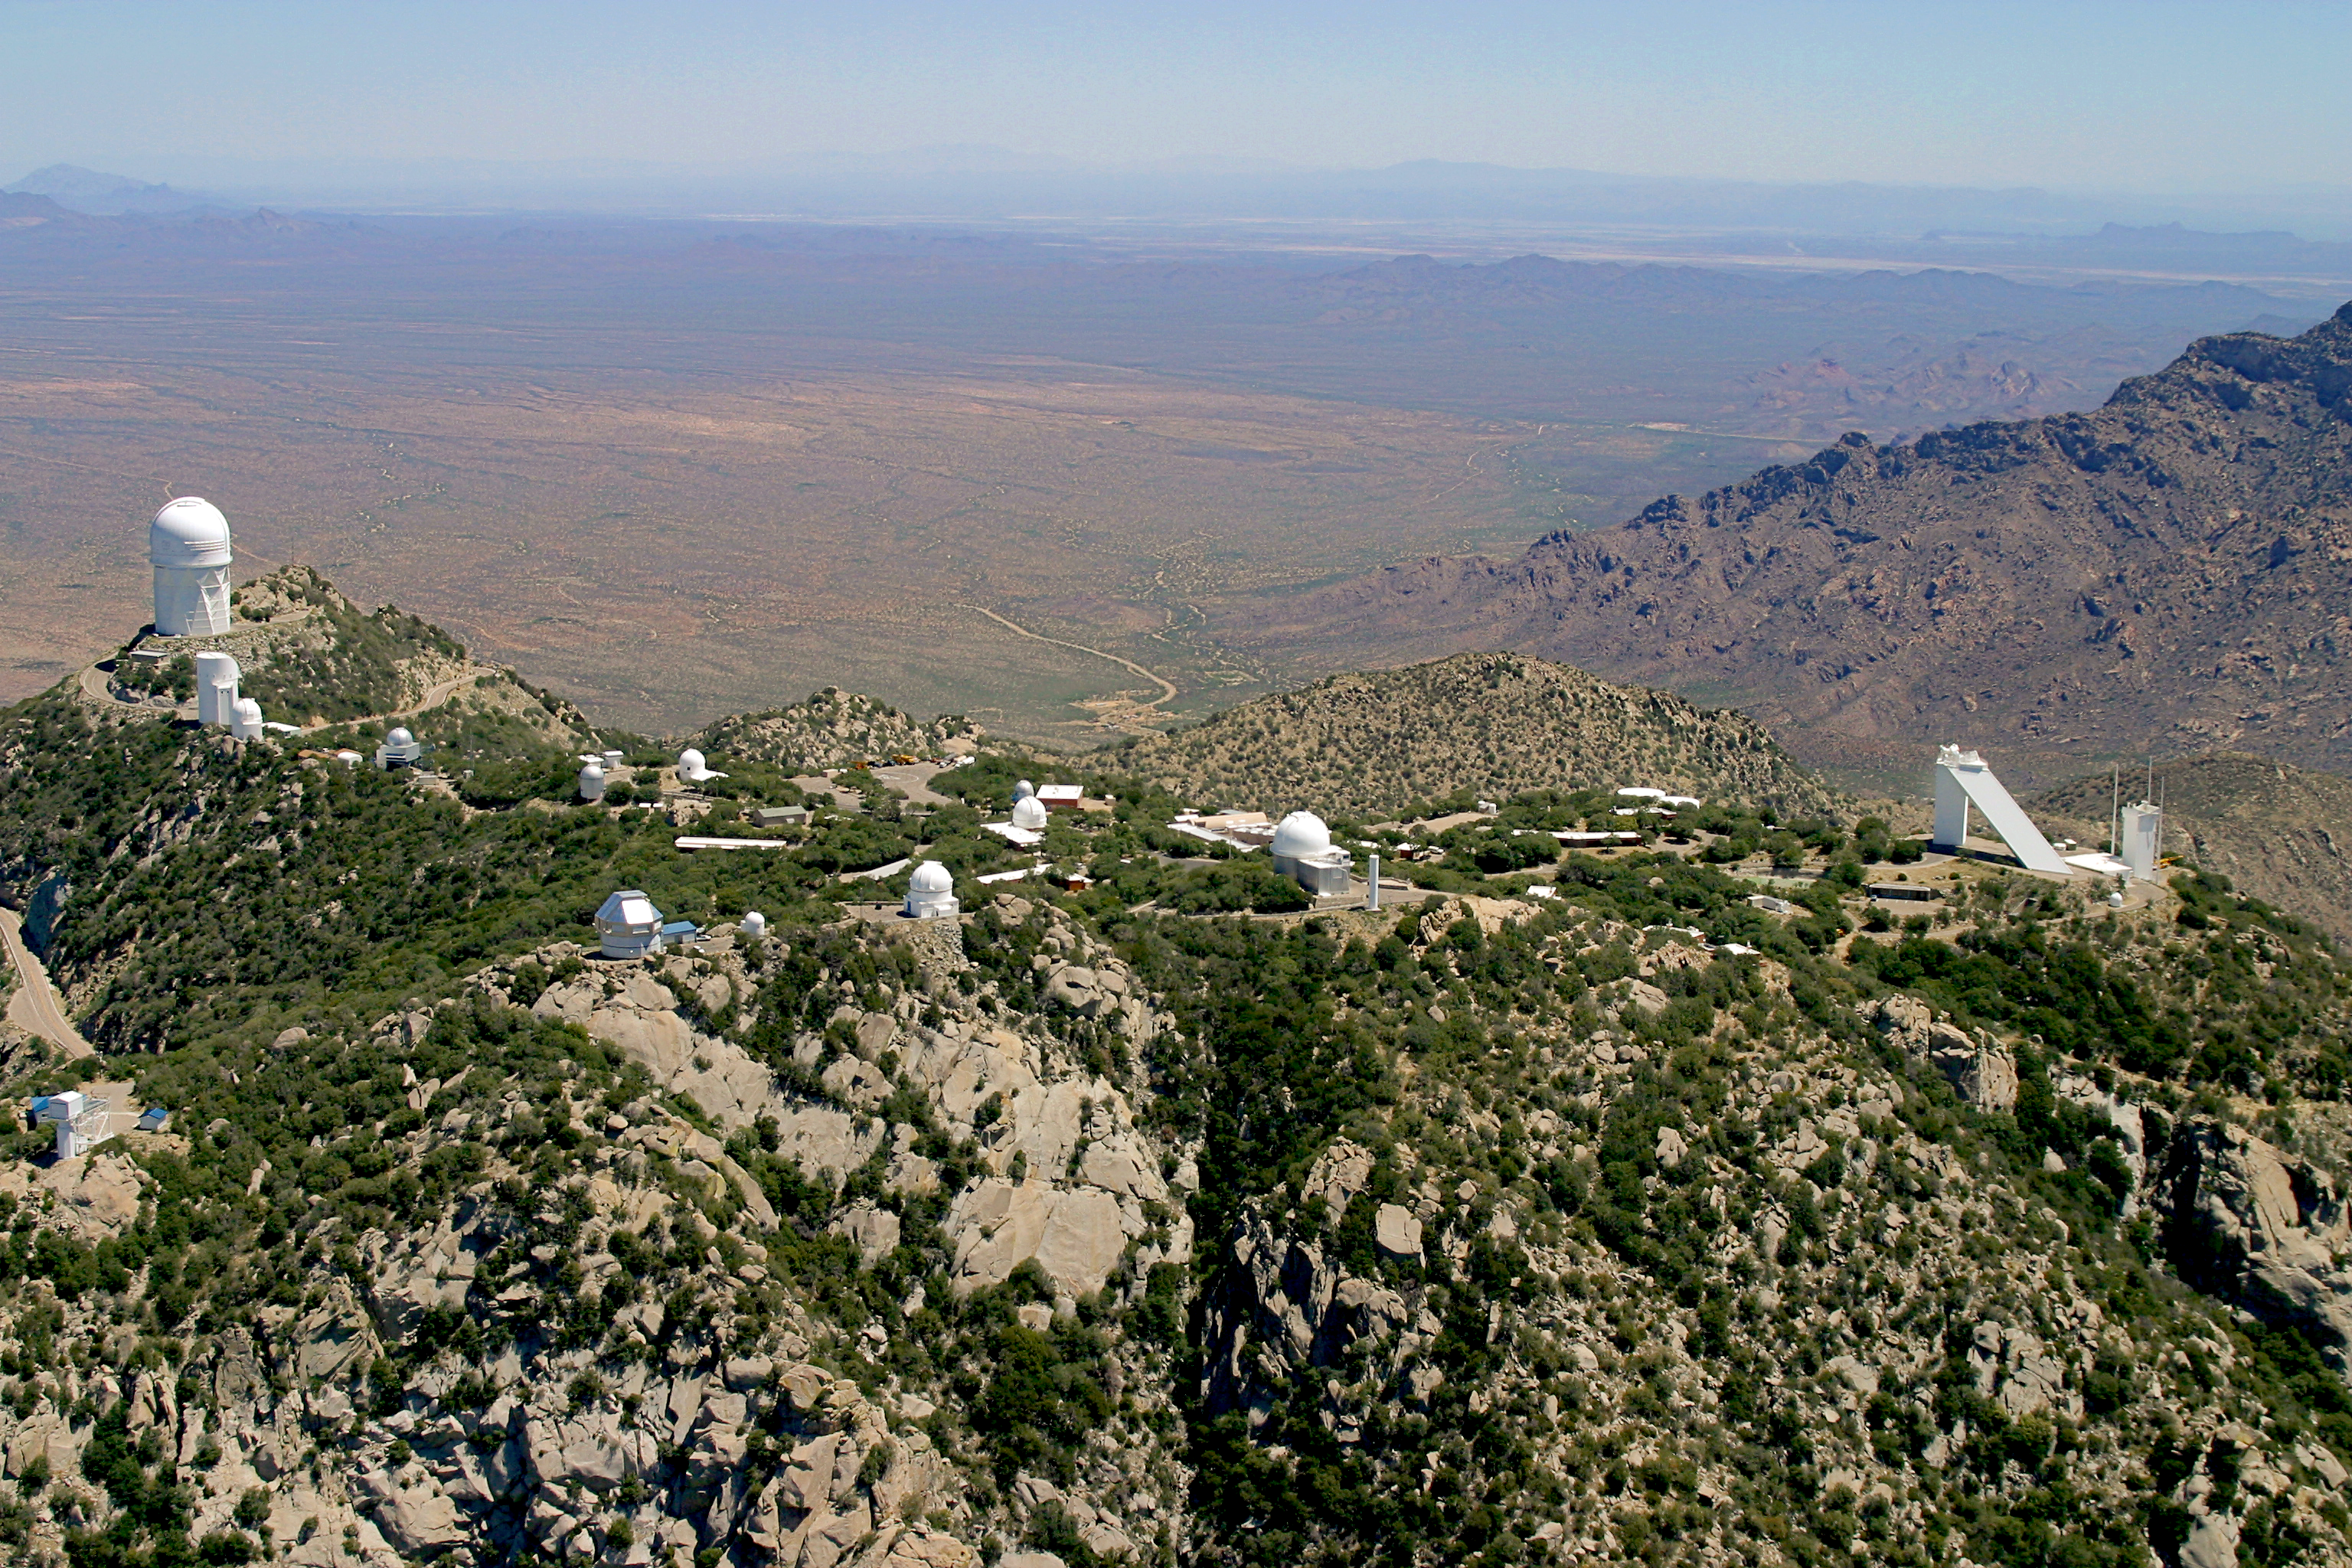

Aerial photography of Kitt Peak National Observatory, 13 June 2003

Kitt Peak aerial view, June 2003.

Credit: NOIRLab/NSF/AURA